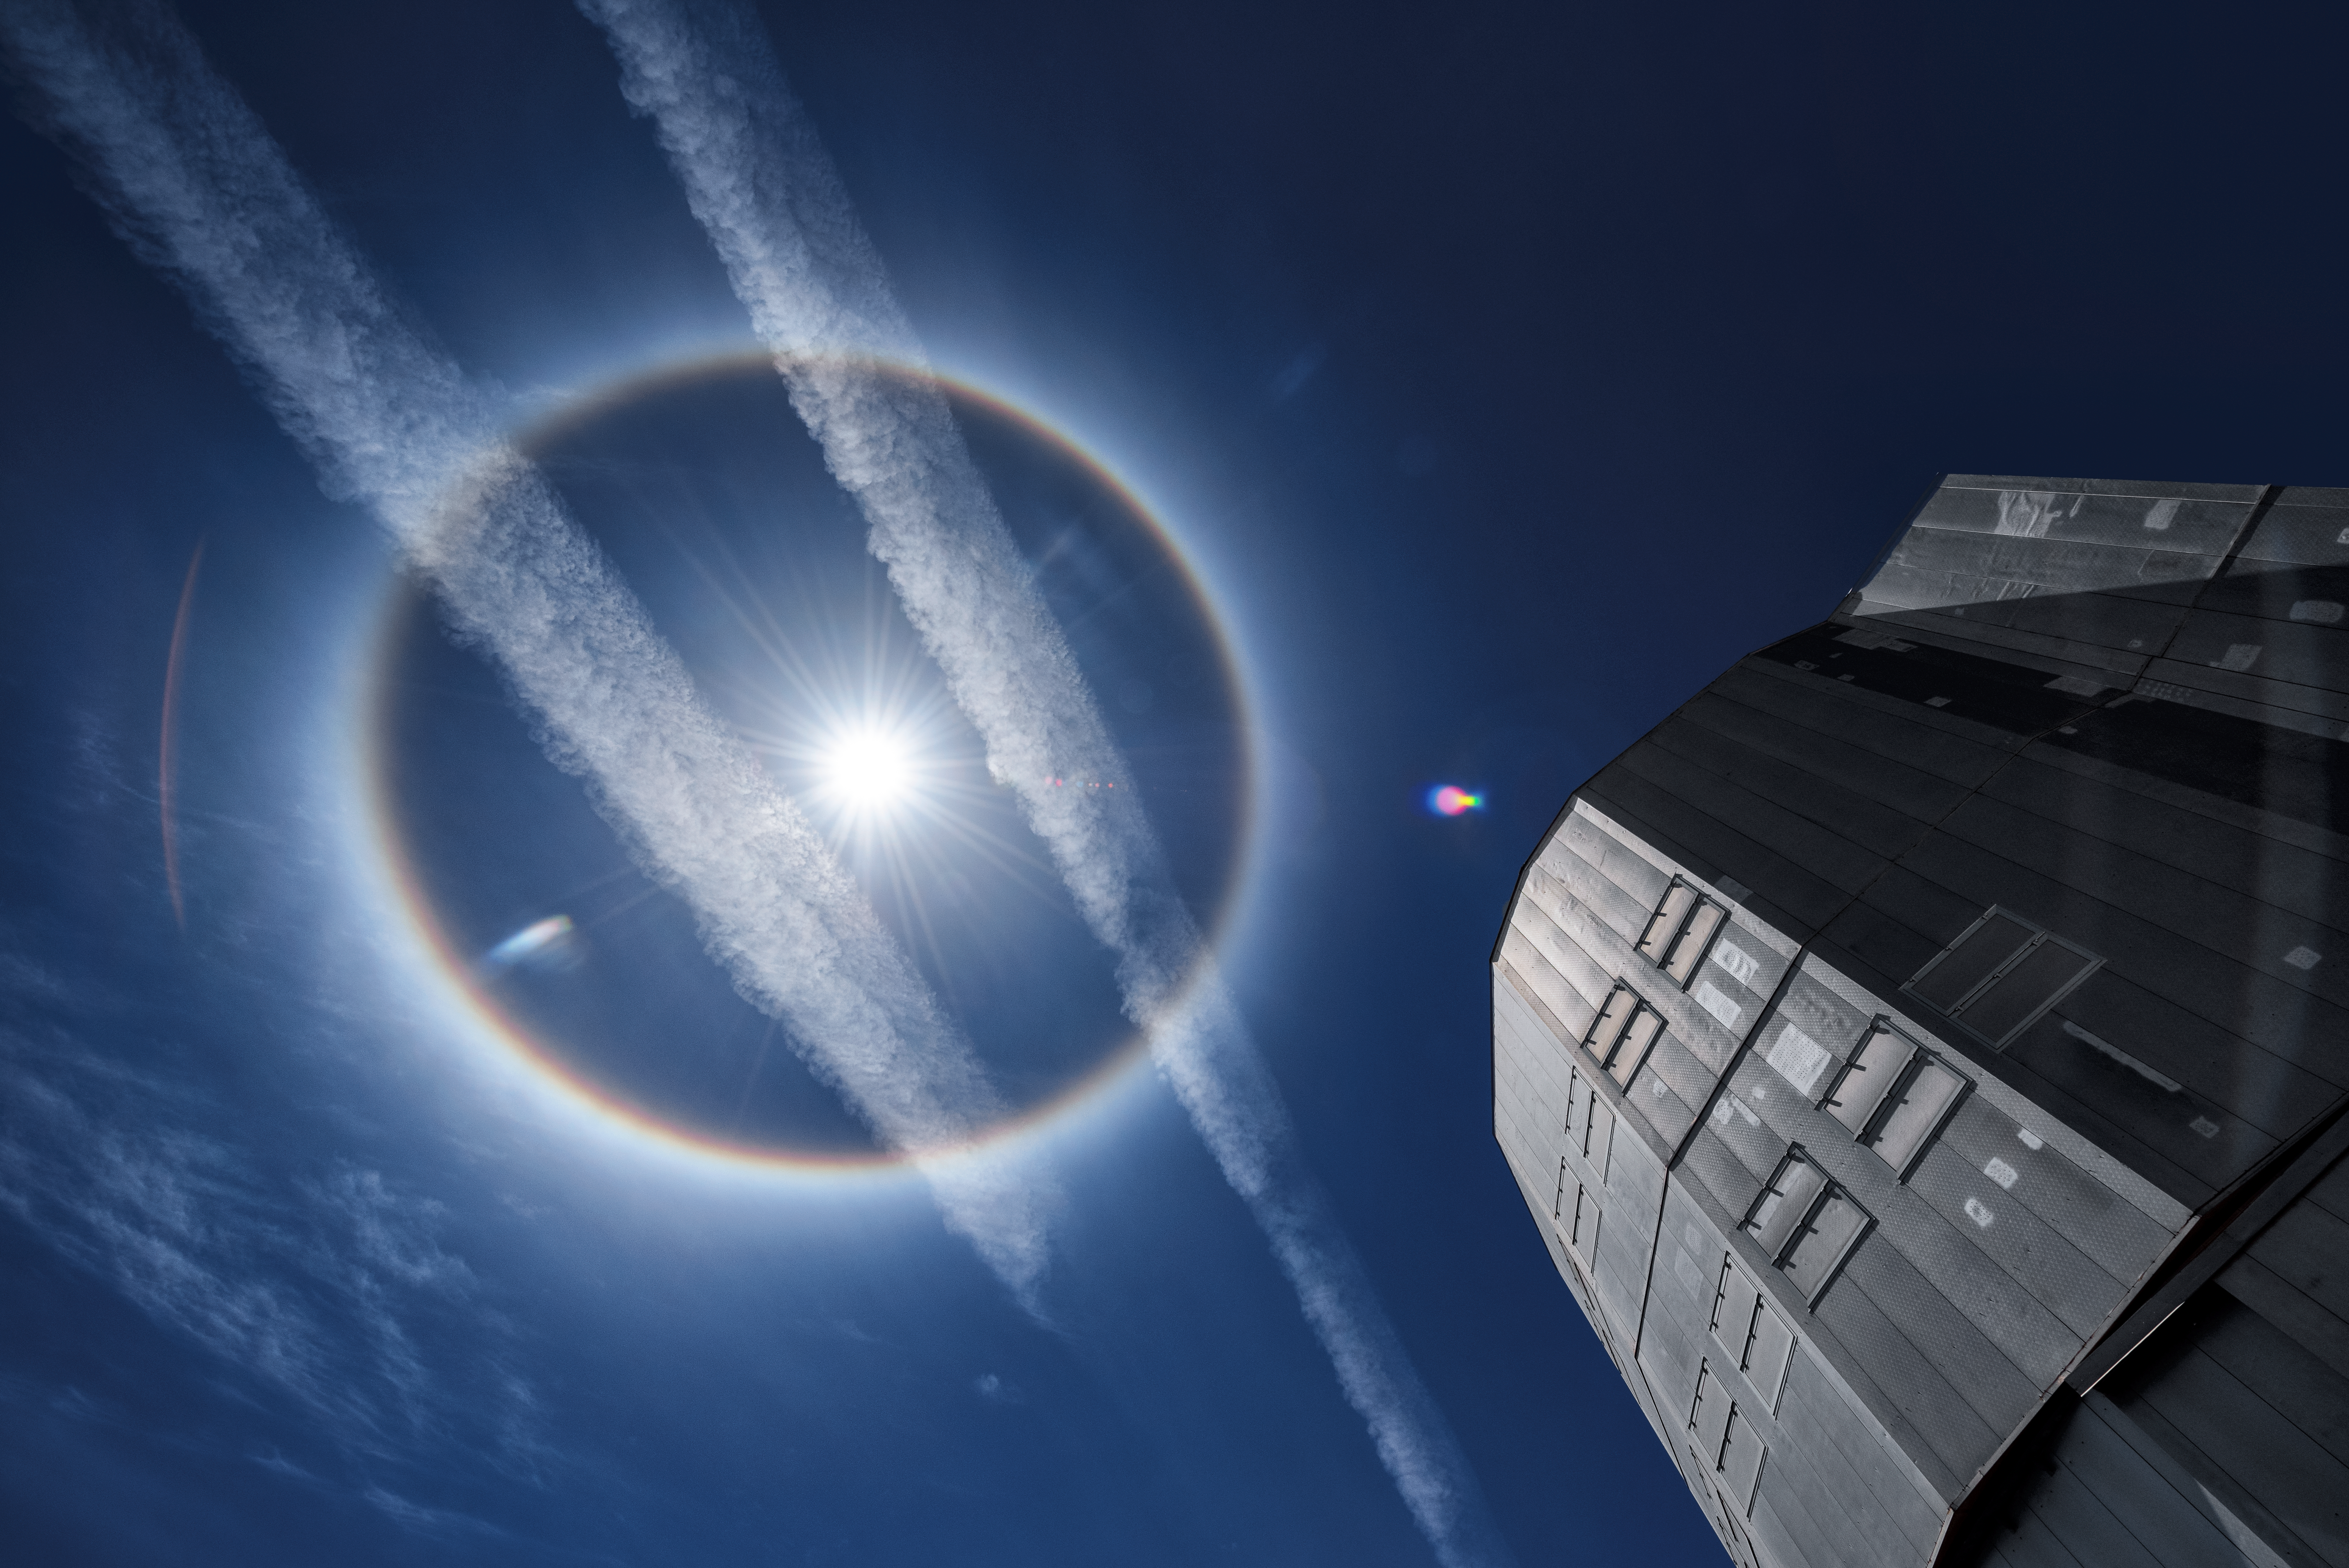

"Halo, World!"

A sun halo shines from the sky above ESO's Paranal Observatory. In the lower right corner the light is reflected from one of the four Unit Telescopes of the Very Large Telescope (VLT), ESO's flagship telescope. The VLT is the world's most advanced optical instrument, and the world's most productive ground-based facility, enabling it to take advantage of the 300 clear nights Paranal has per year. As demonstrated in this photograph, however, breathtaking phenomena are not only visible during the night.

Credit: ESO/G. Hüdepohl (atacamaphoto.com)